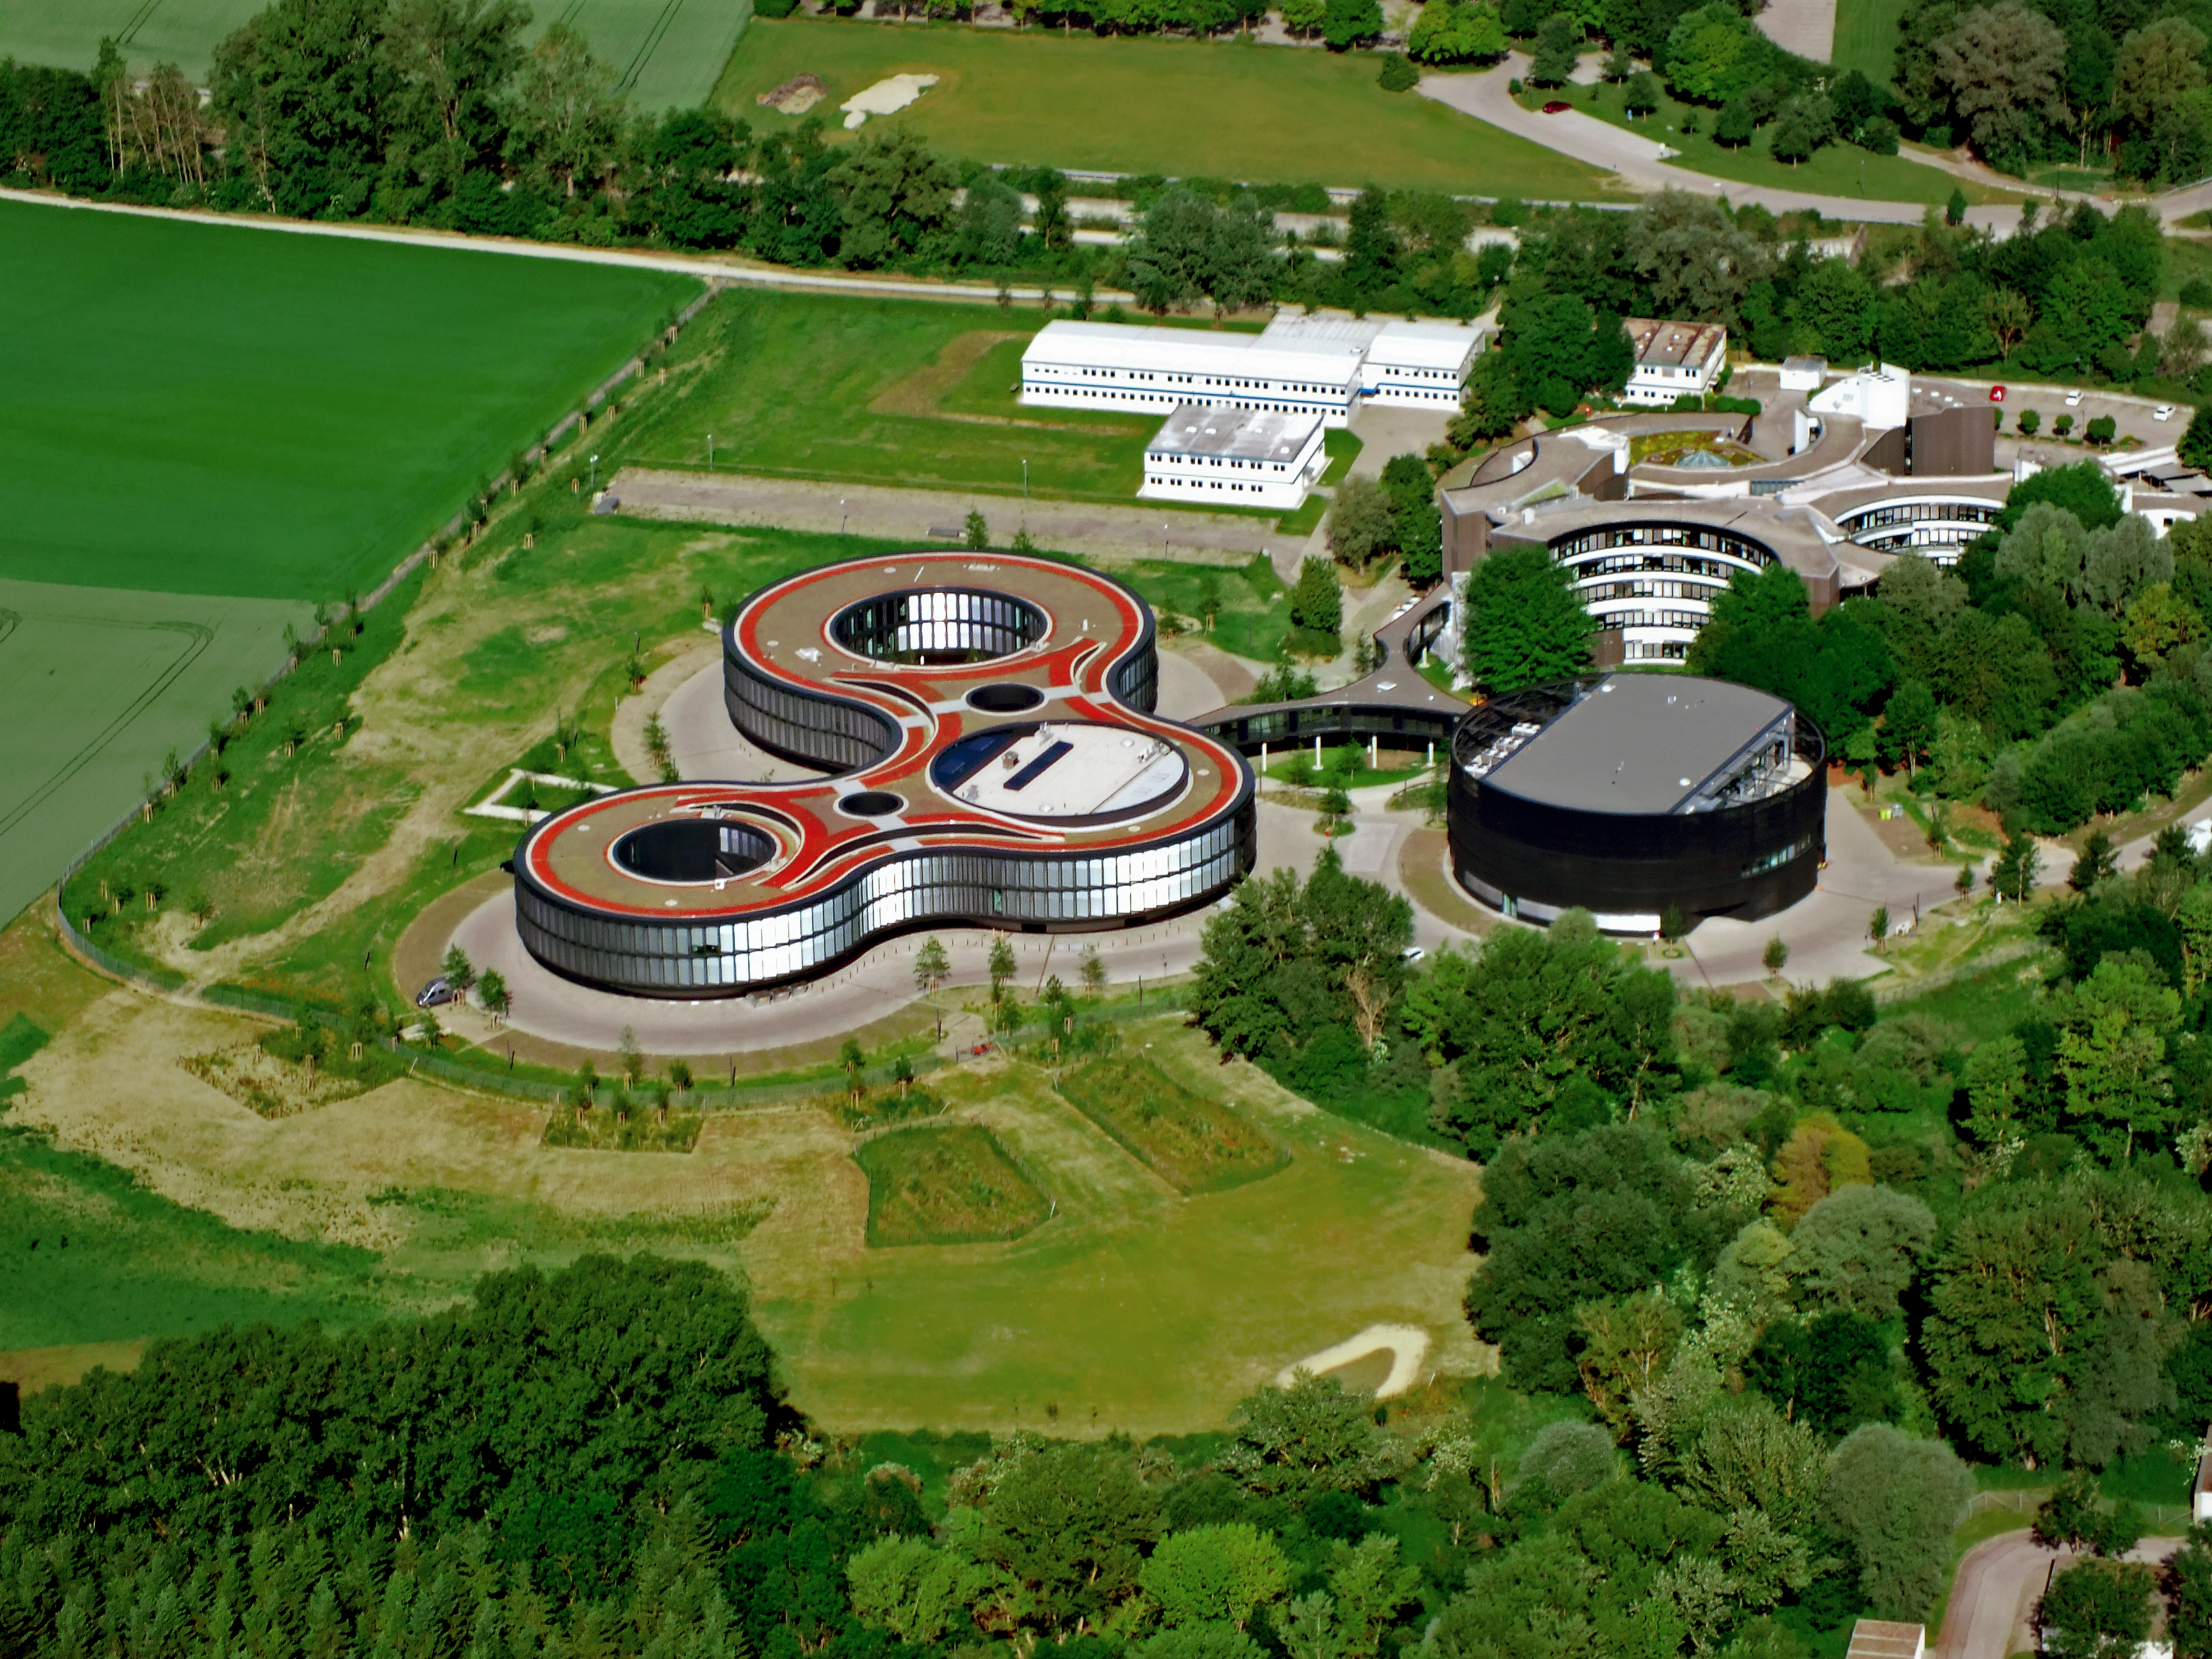

Aerial view of the ESO Headquarters

The ESO Headquarters in Garching, Germany, seen from above. The old headquarters, the extension offices and the new technical building are all visible. The place which now hosts the white barracks on the top will be the future building site of the ESO Supernova Planetarium & Visitor Centre.

Credit: ESO/E. Graf